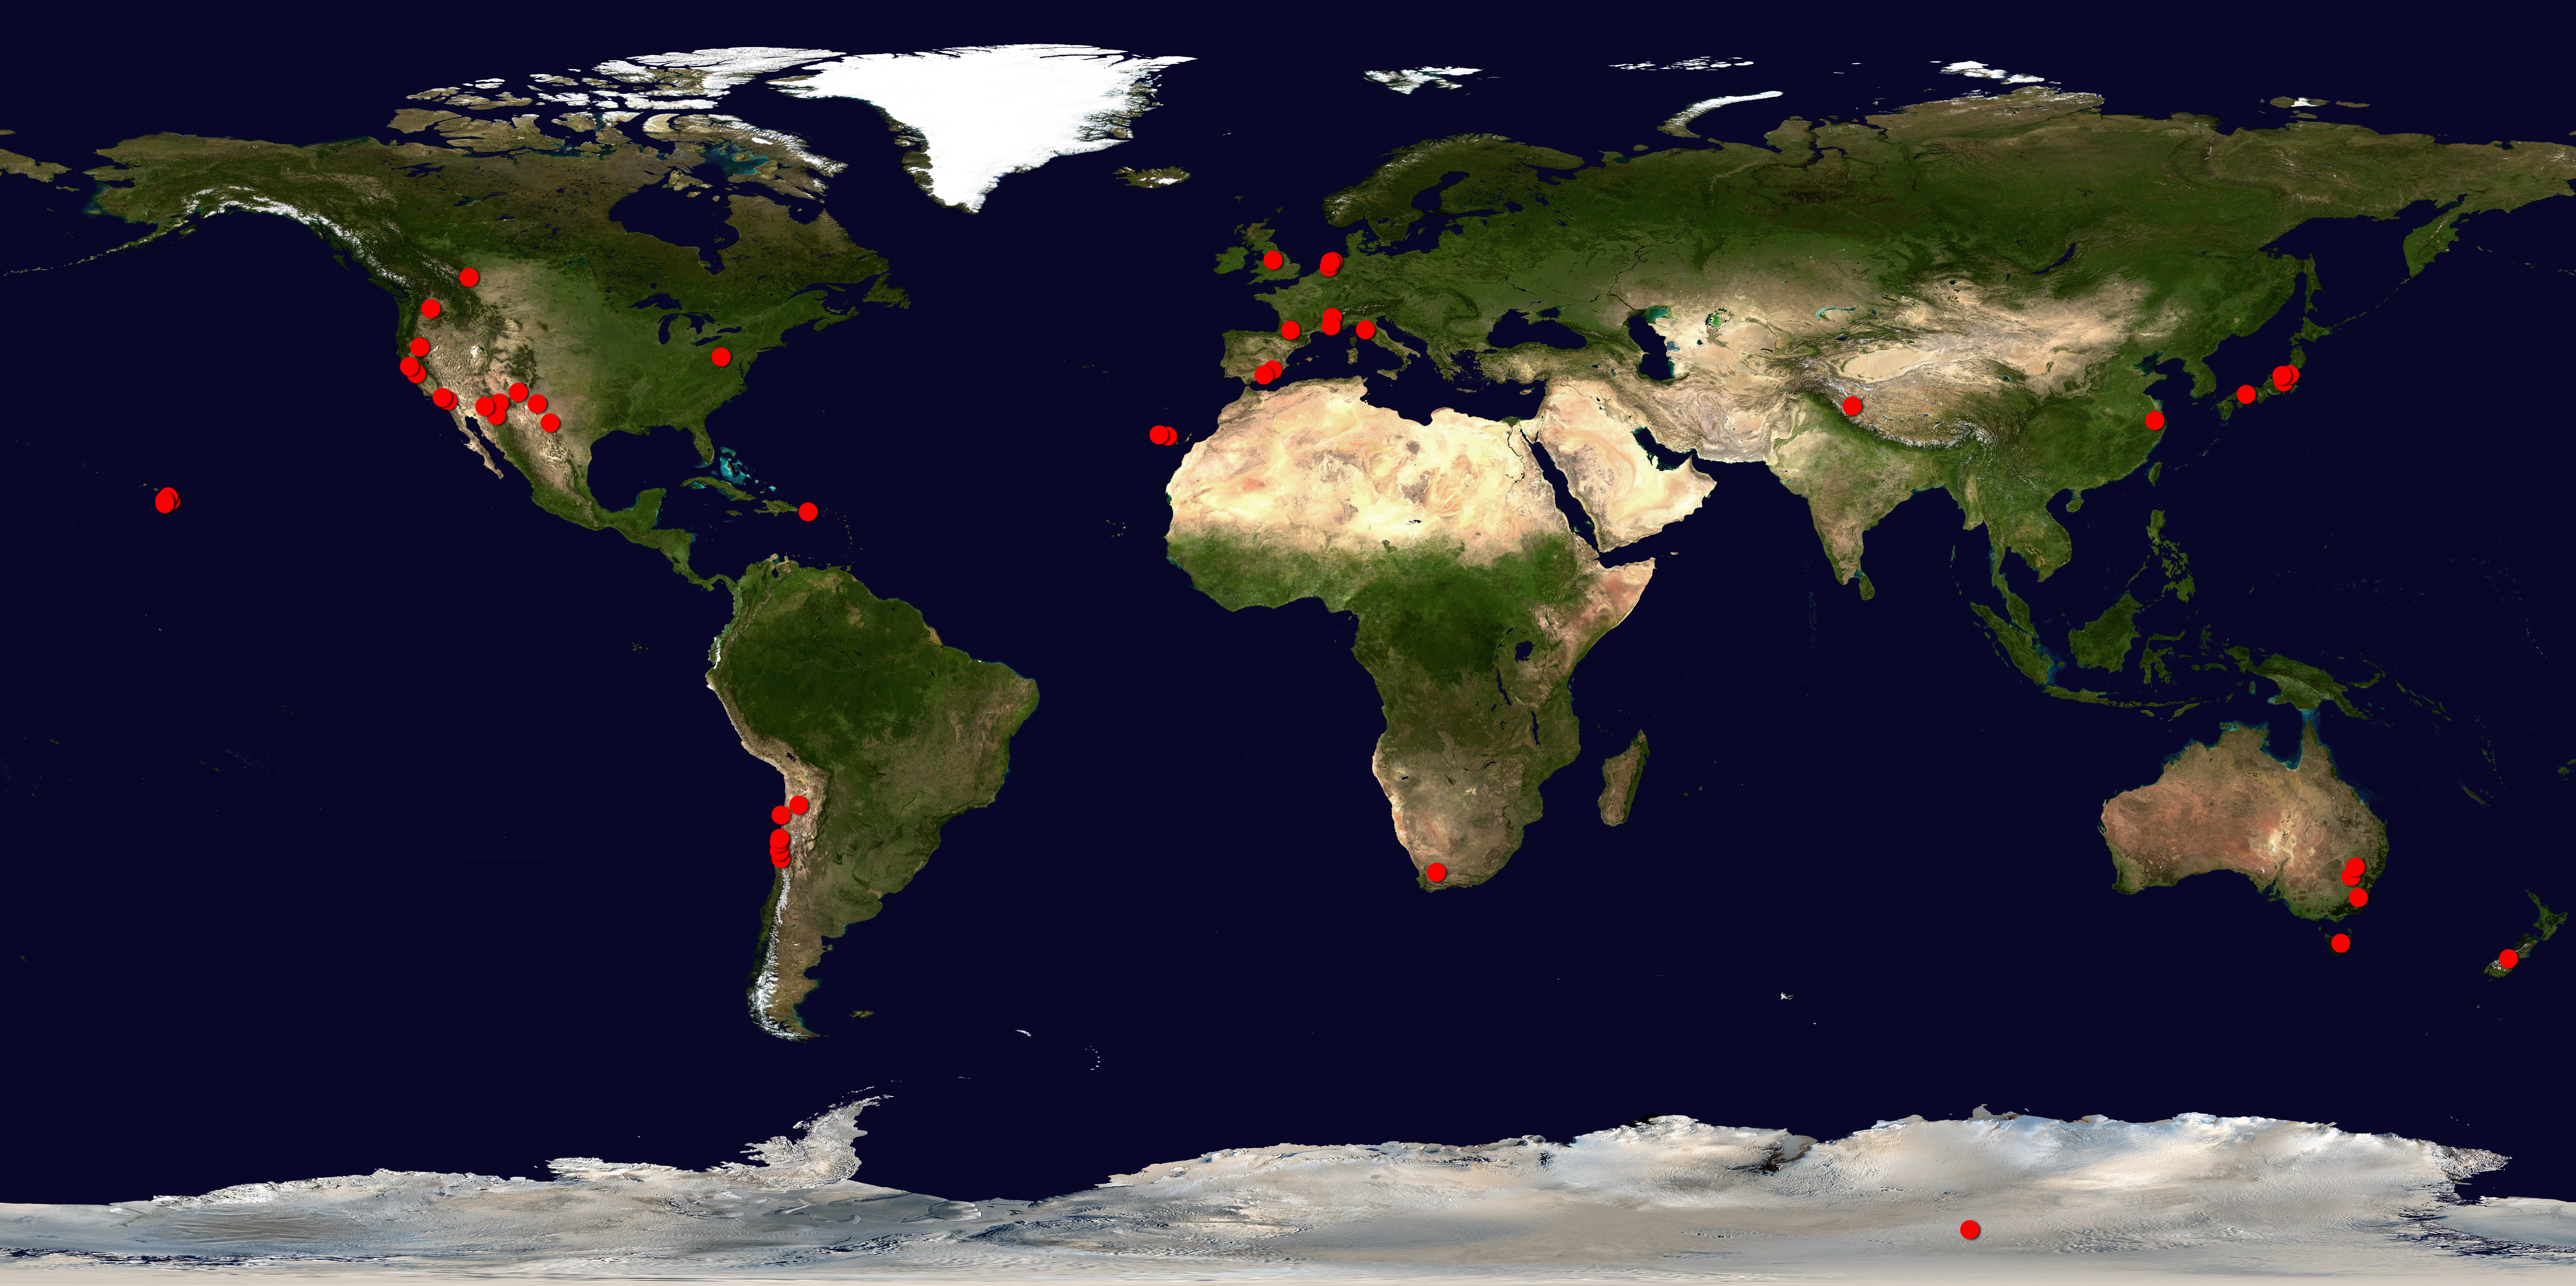

Around the World in 80 Telescopes

A map of the world, showing the global scope of the "Around the World in 80 Telescopes" 24-hour live webcast. The red dots show just some of the observatories (and ground locations for space-based telescopes) participating in the event. "Around the World in 80 Telescopes" will take viewers to every continent, including Antarctica!

Credit: NASA